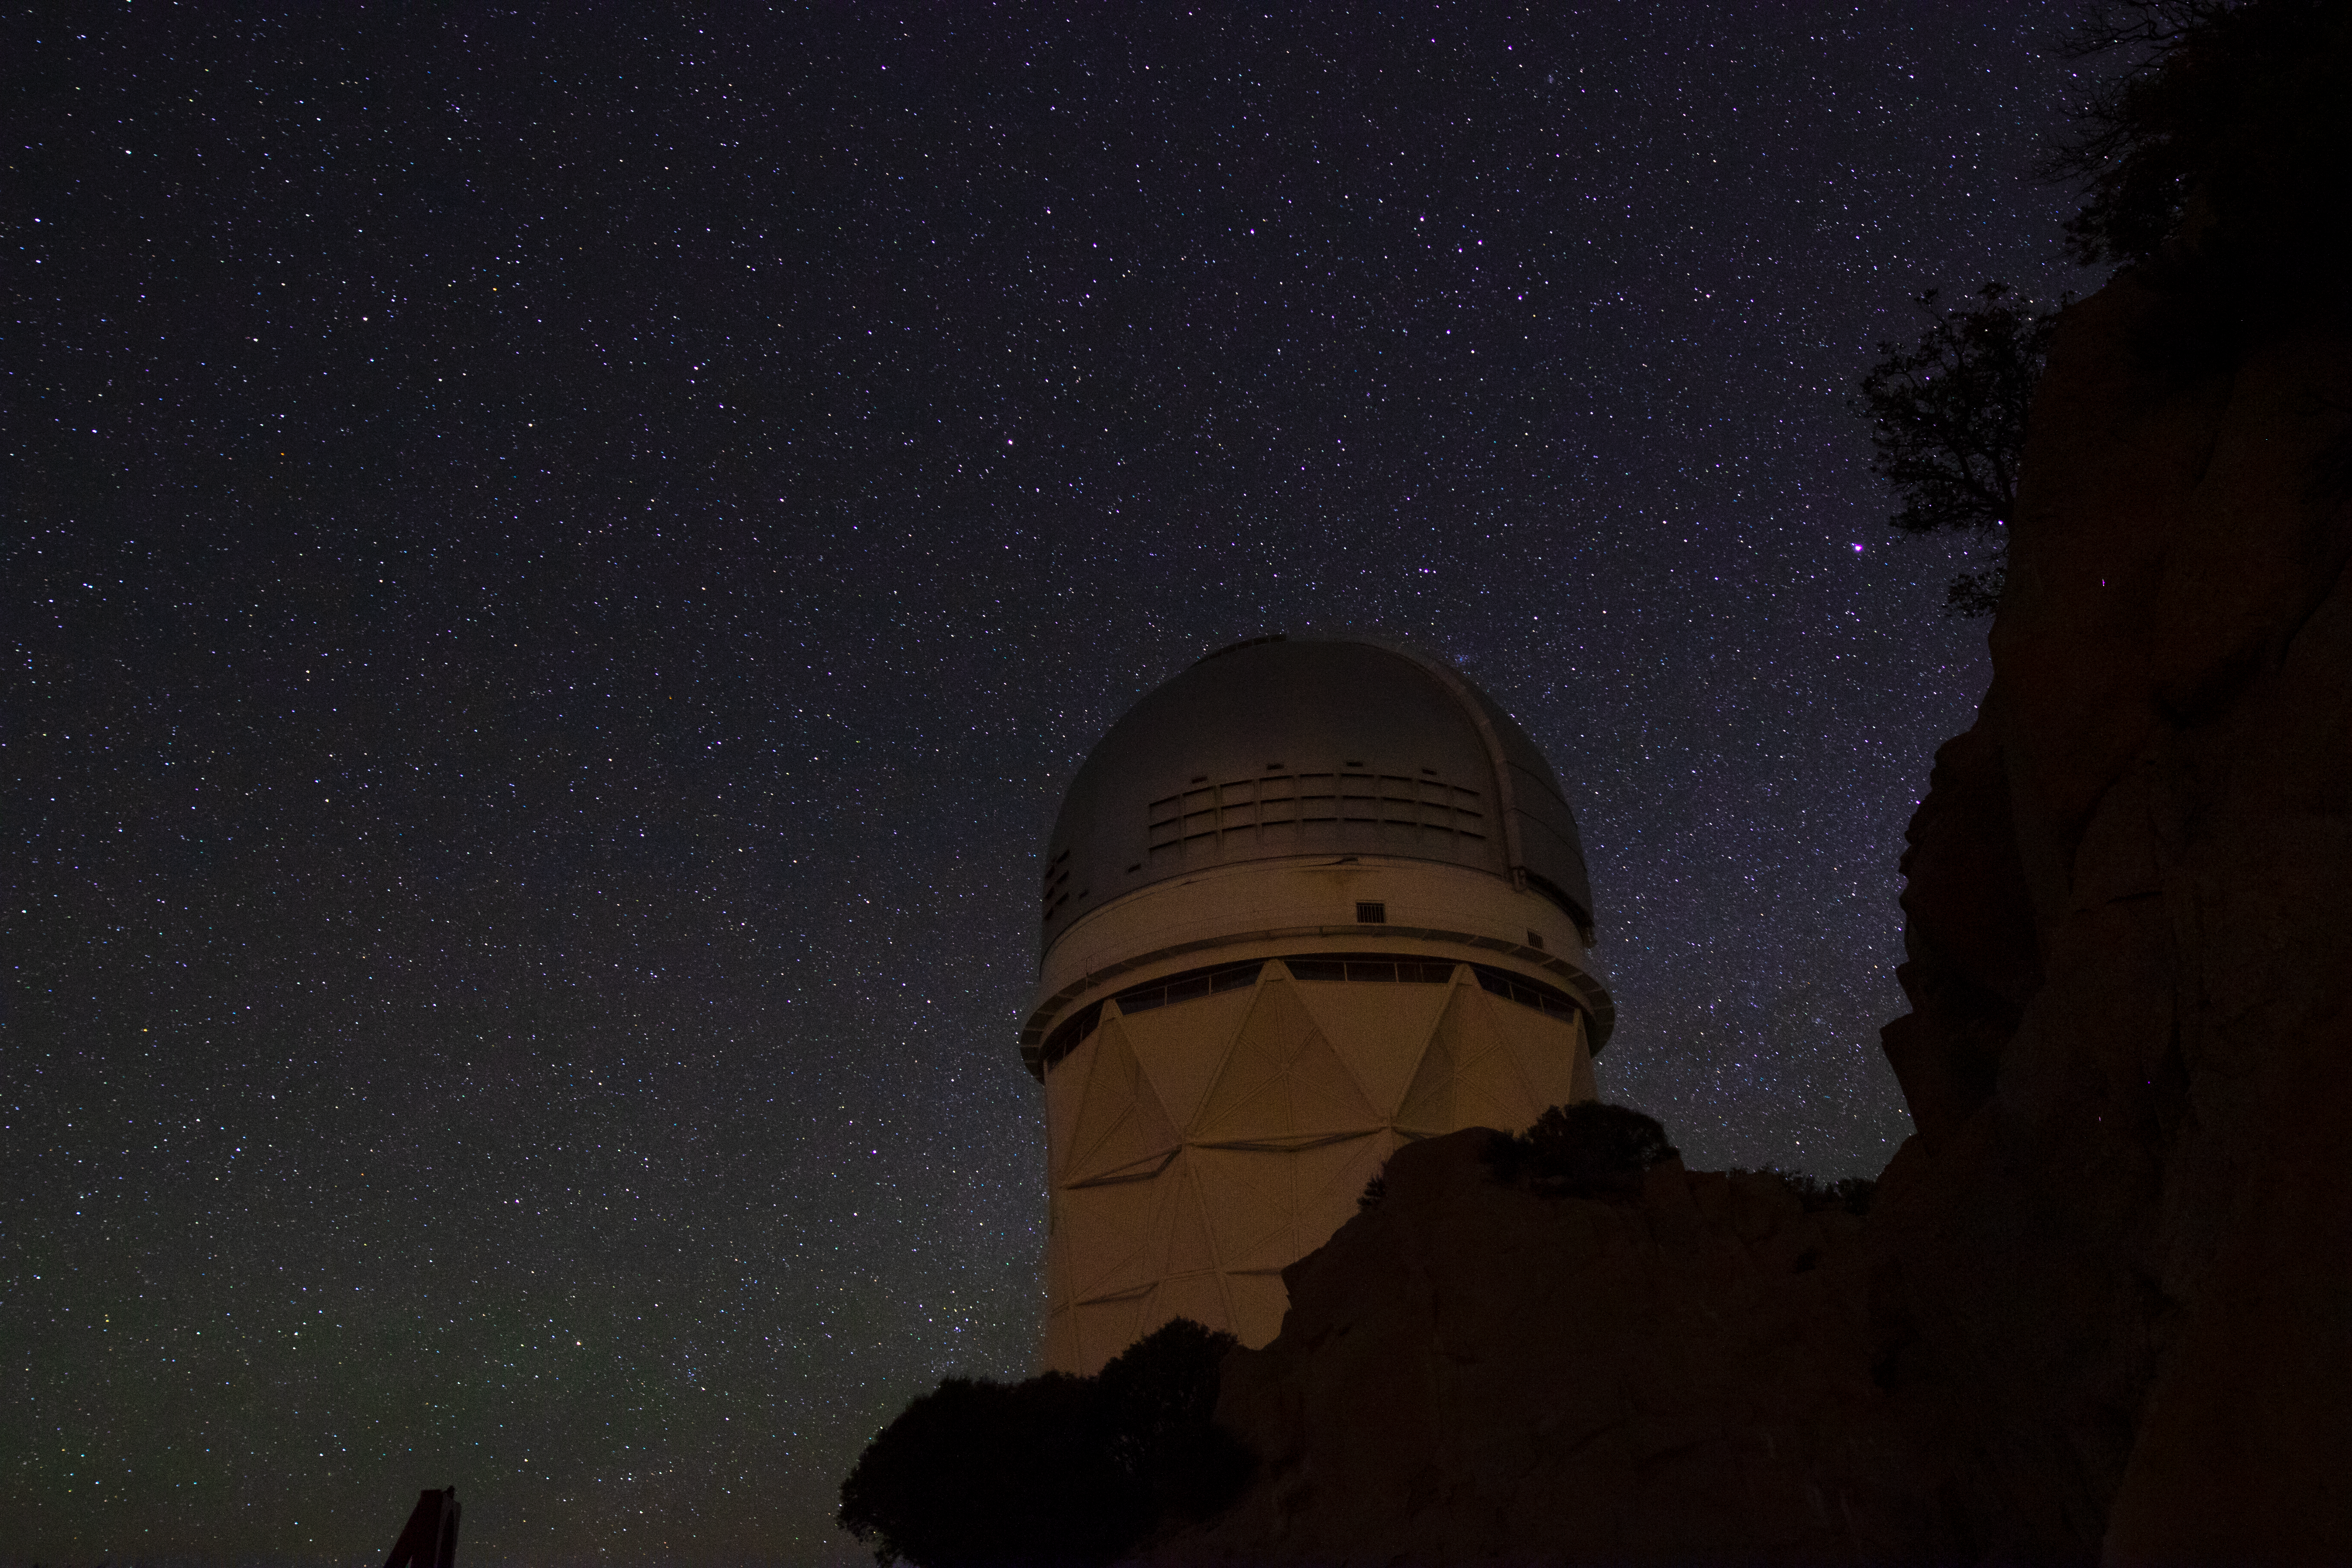

Nicholas U. Mayall 4-meter Telescope at Night

The Nicholas U. Mayall 4-meter Telescope underneath a blanket of stars at Kitt Peak National Observatory in Arizona.

Credit: Kitt Peak National Observatory/NOIRLab/NSF/AURA/P. Marenfeld